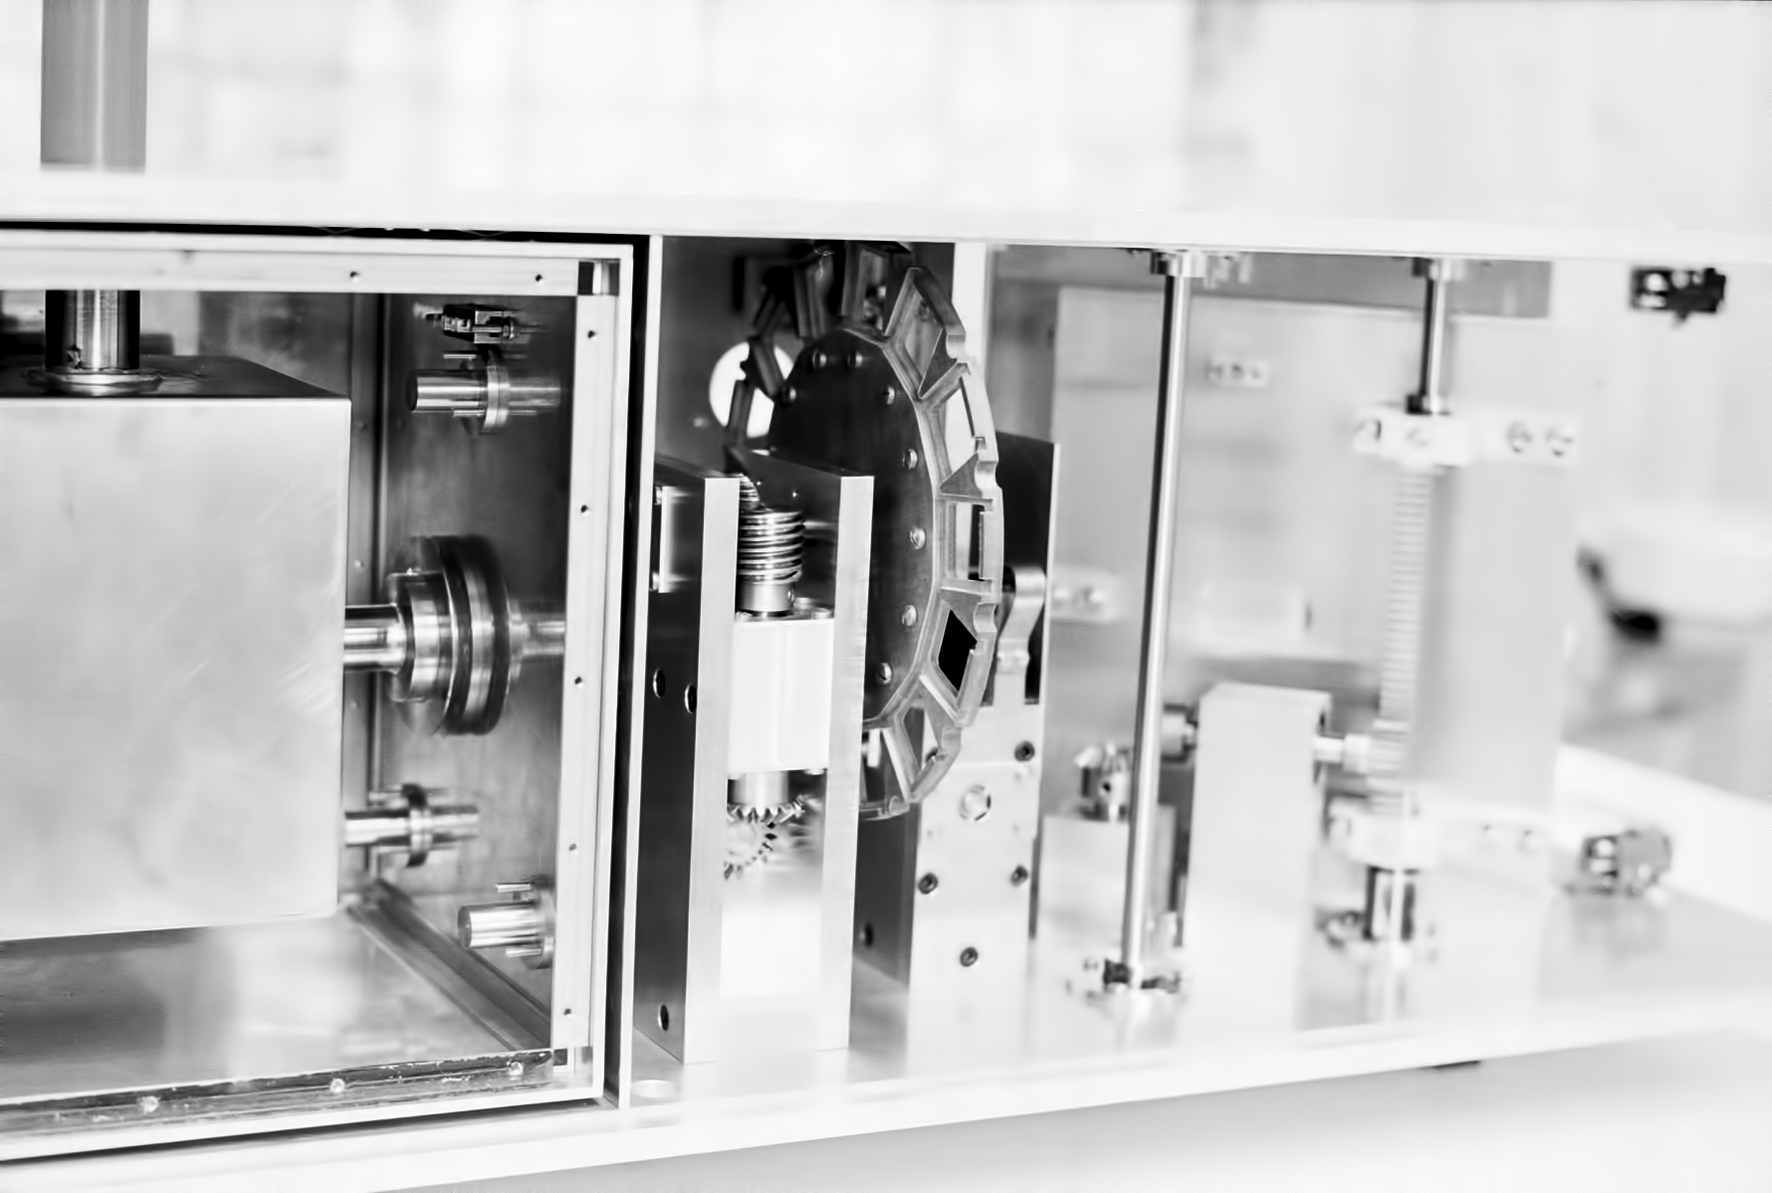

Assembling the ESO 1-metre telescope

The ESO 1-metre telescope was the first telescope installed at the La Silla Observatory, in 1966. It was used until 1994 as a photometric telescope, both in the visible with a single channel photometer, and in the infrared with an InSb photometer and a bolometer. Since 1994 it has been fully dedicated to the DENIS project.

Credit: ESO